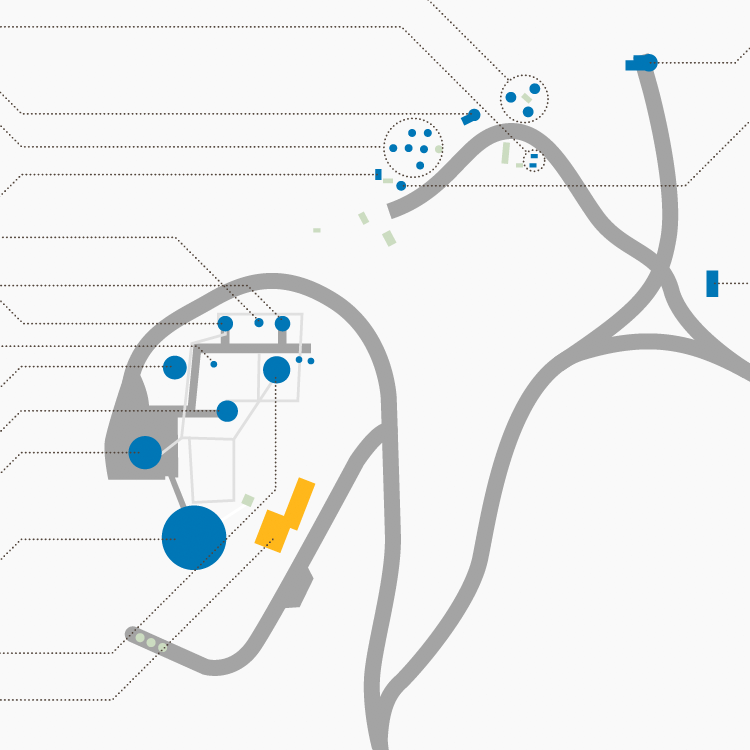

highlight012a graphic

Credit: NOIRLab